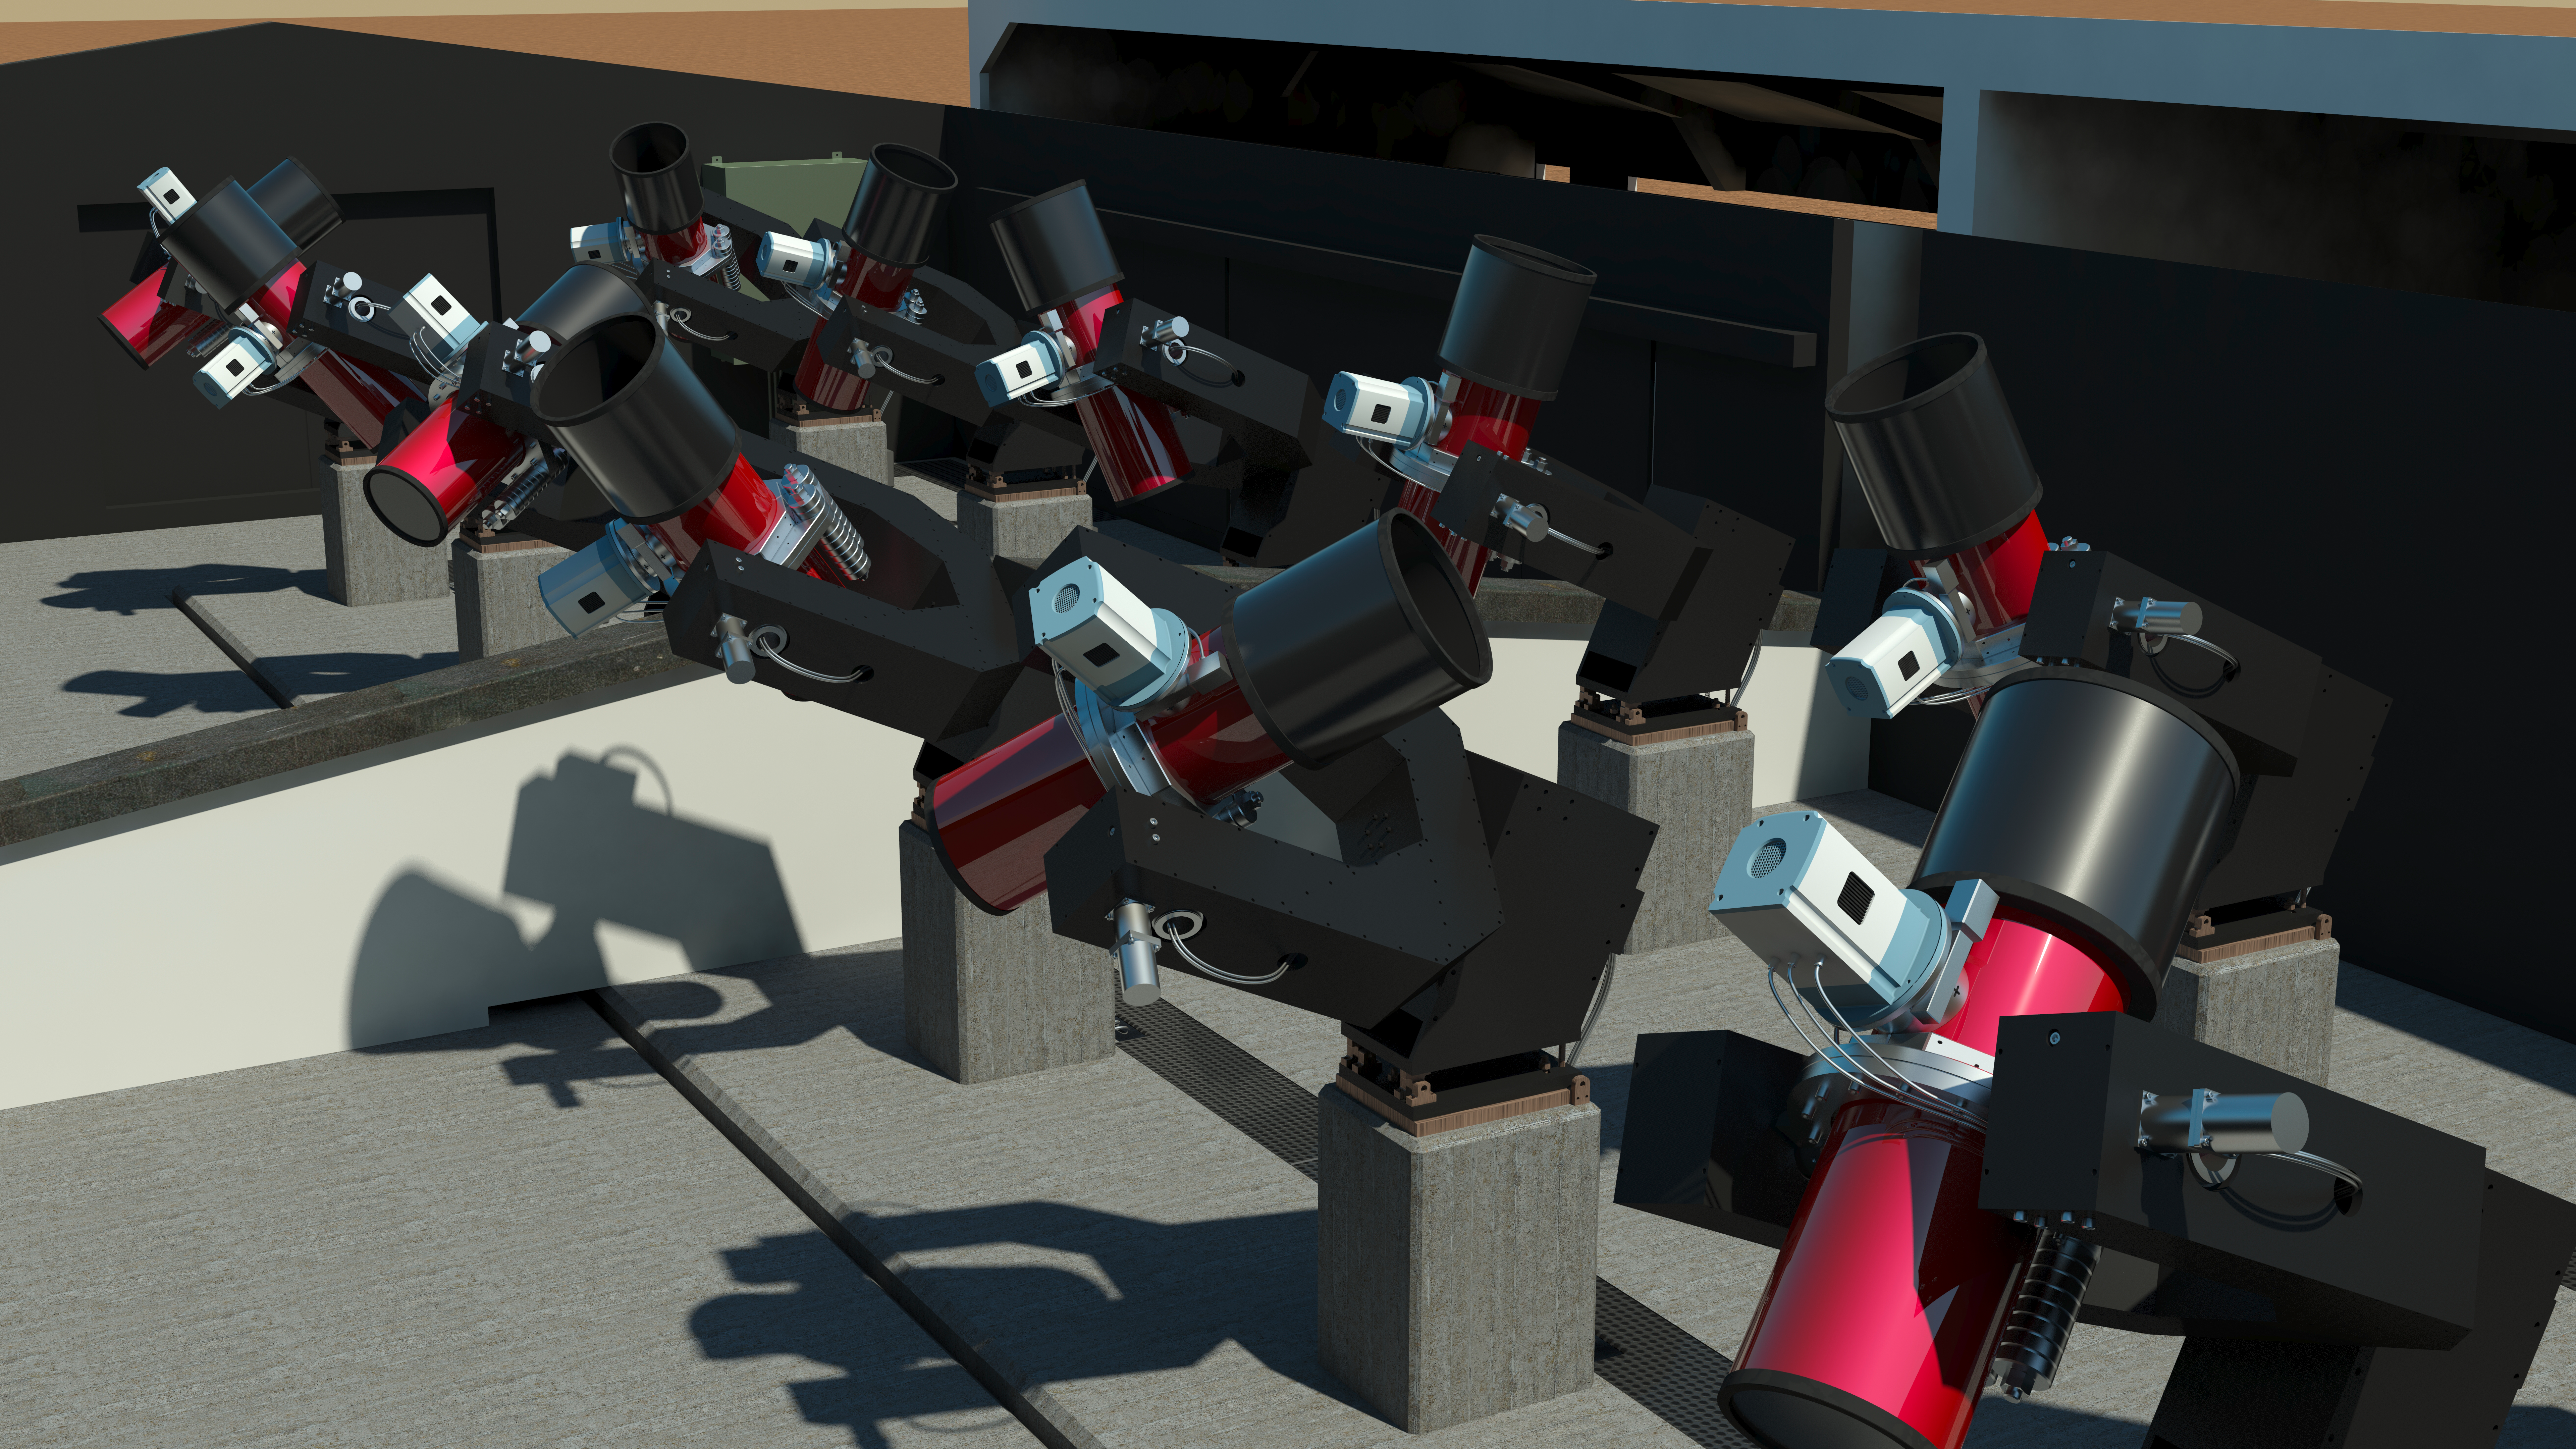

The Next-Generation Transit Survey (NGTS) at Paranal

The Next-Generation Transit Survey (NGTS) is located at ESO’s Paranal Observatory in northern Chile. This project will search for transiting exoplanets — planets that pass in front of their parent star and hence produce a slight dimming of the star’s light that can be detected by sensitive instruments. The telescopes will focus on discovering Neptune-sized and smaller planets, with diameters between two and eight times that of Earth.

This engineering rendering shows the complete system in its enclosure.

Credit: ESO/R. West